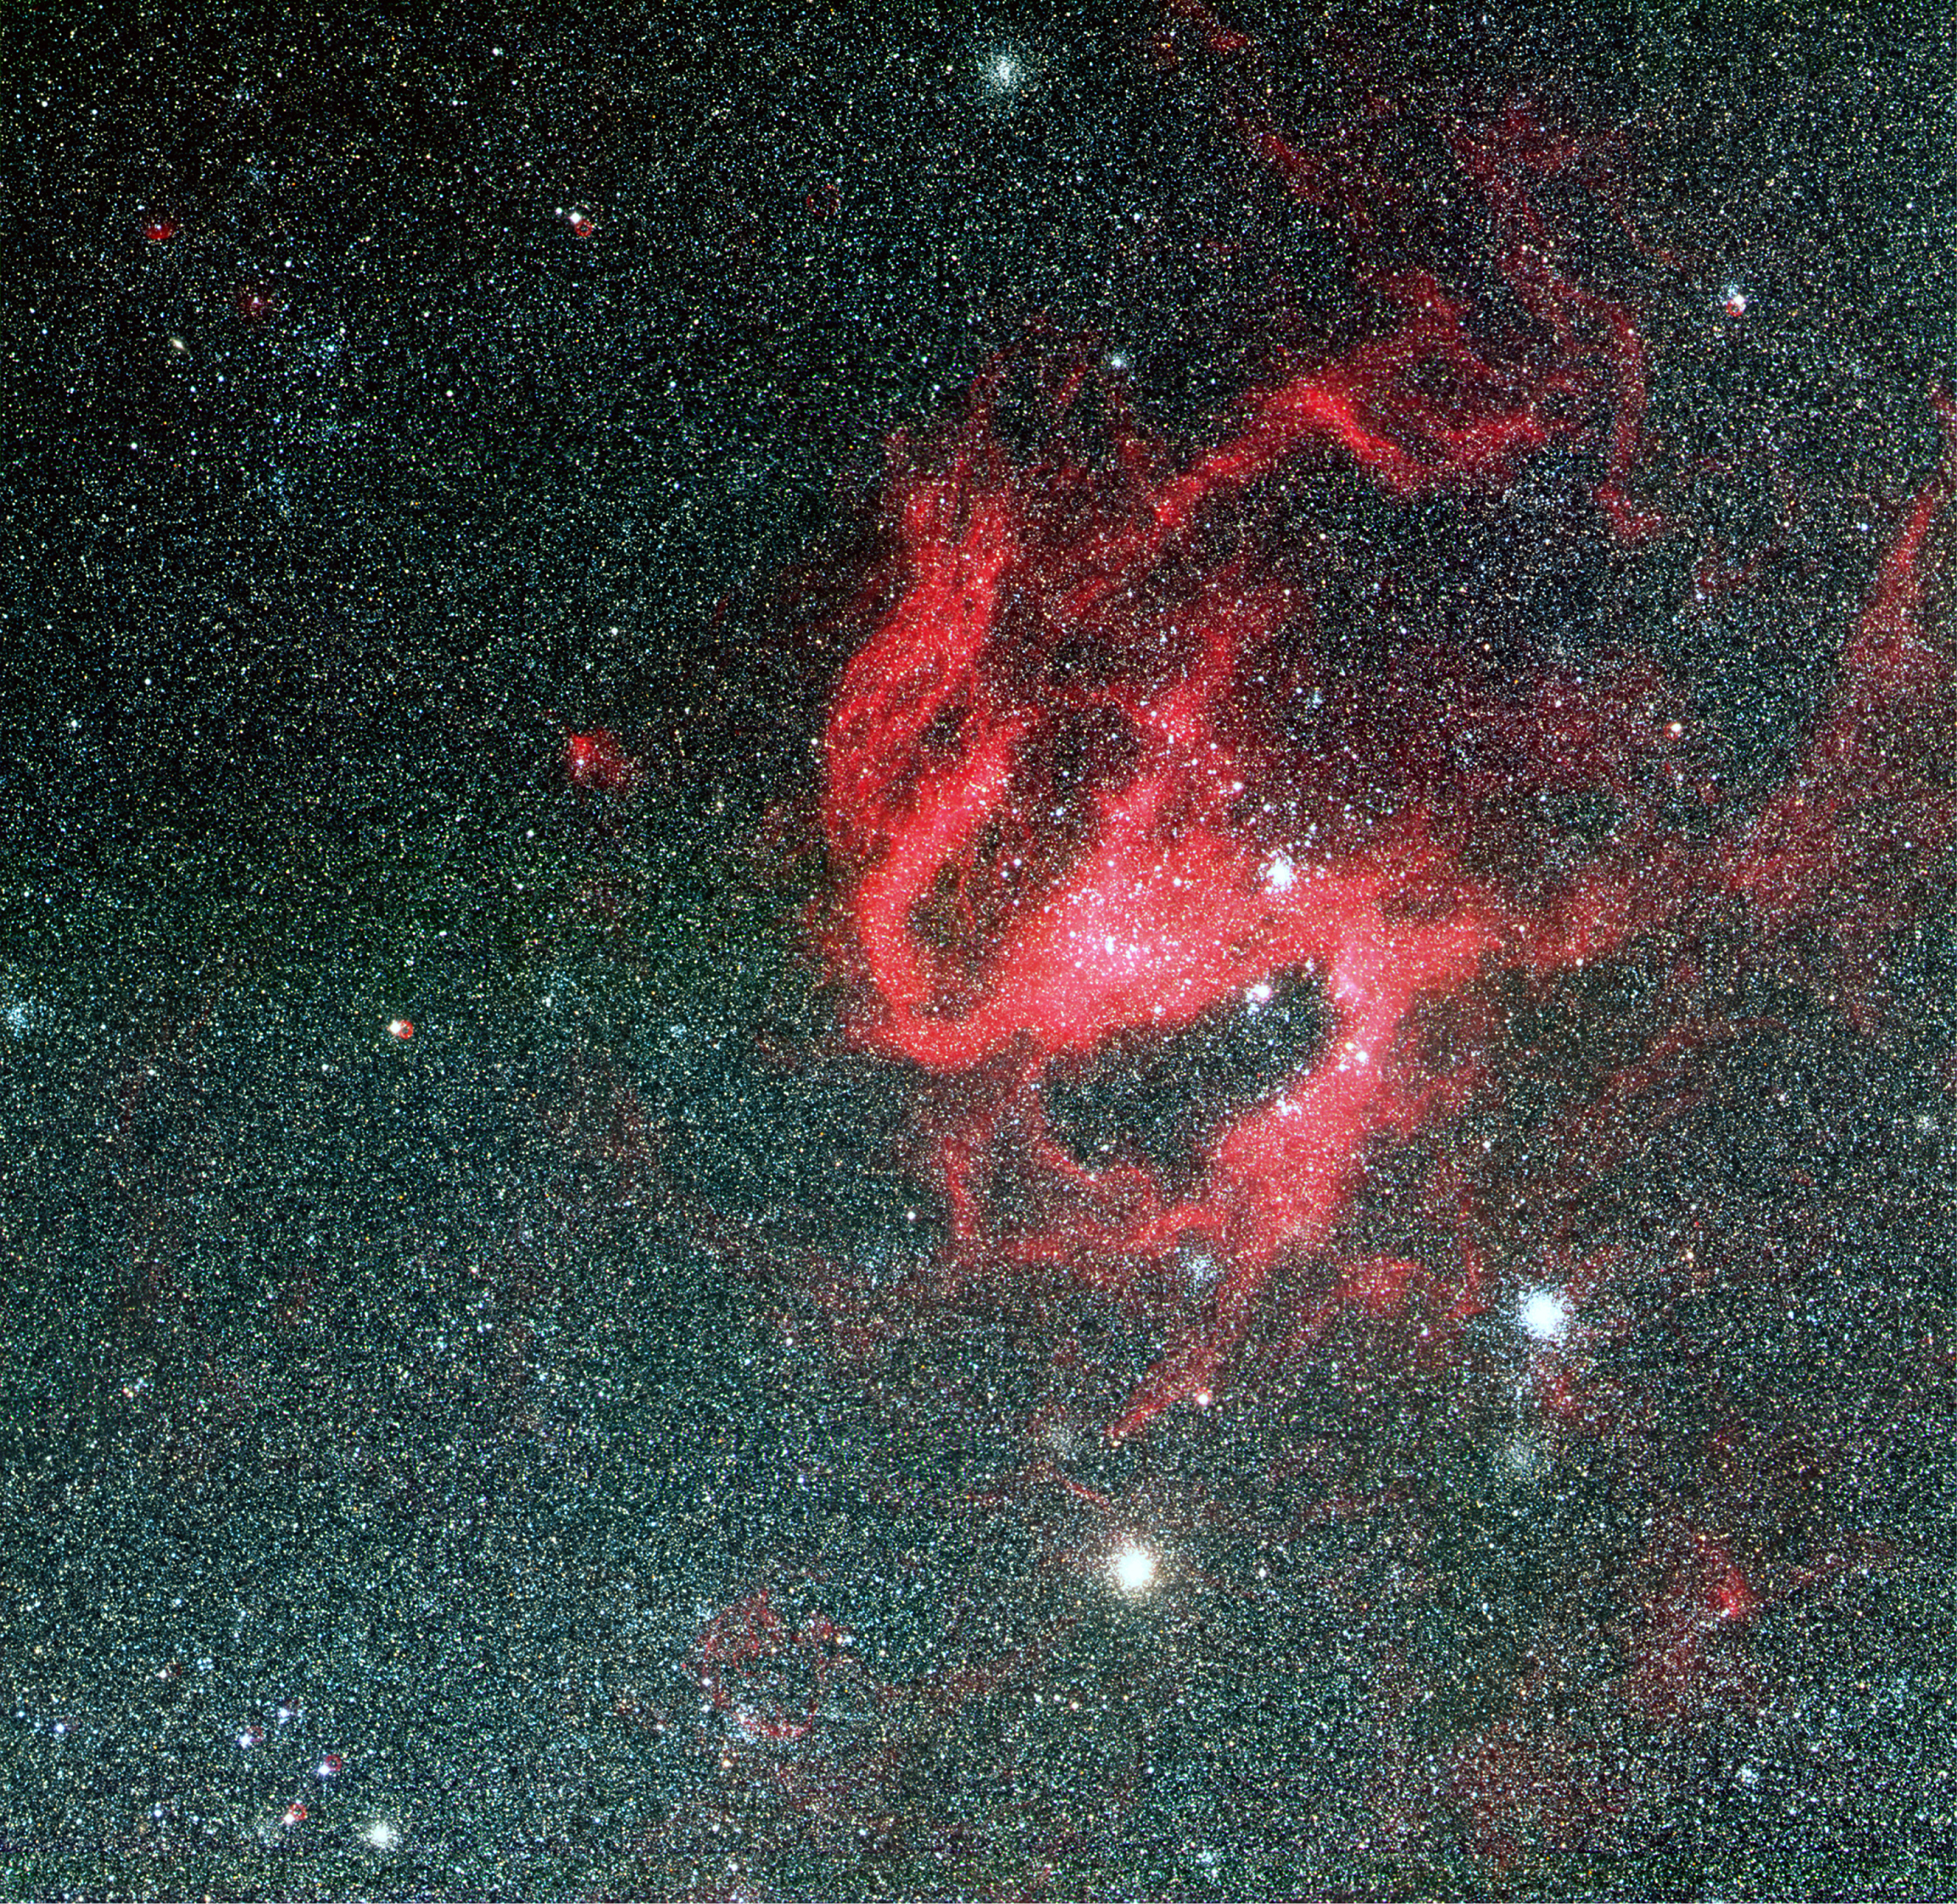

N119 in the Large Magellanic Cloud

N119 is an "H II region" in the LMC. The most remarkable characteristic is its pronounced spiral shape that is reminiscent of a barred spiral galaxy. It is quite large, about 400 x 600 light-years, and it is situated at the northern side of the stellar bar of the Large Magellanic Cloud, near the centre of rotation of the neutral hydrogen in this galaxy. It is this bar that is responsible for the much higher star density in the lower half of the full-field photo.

Credit: ESO